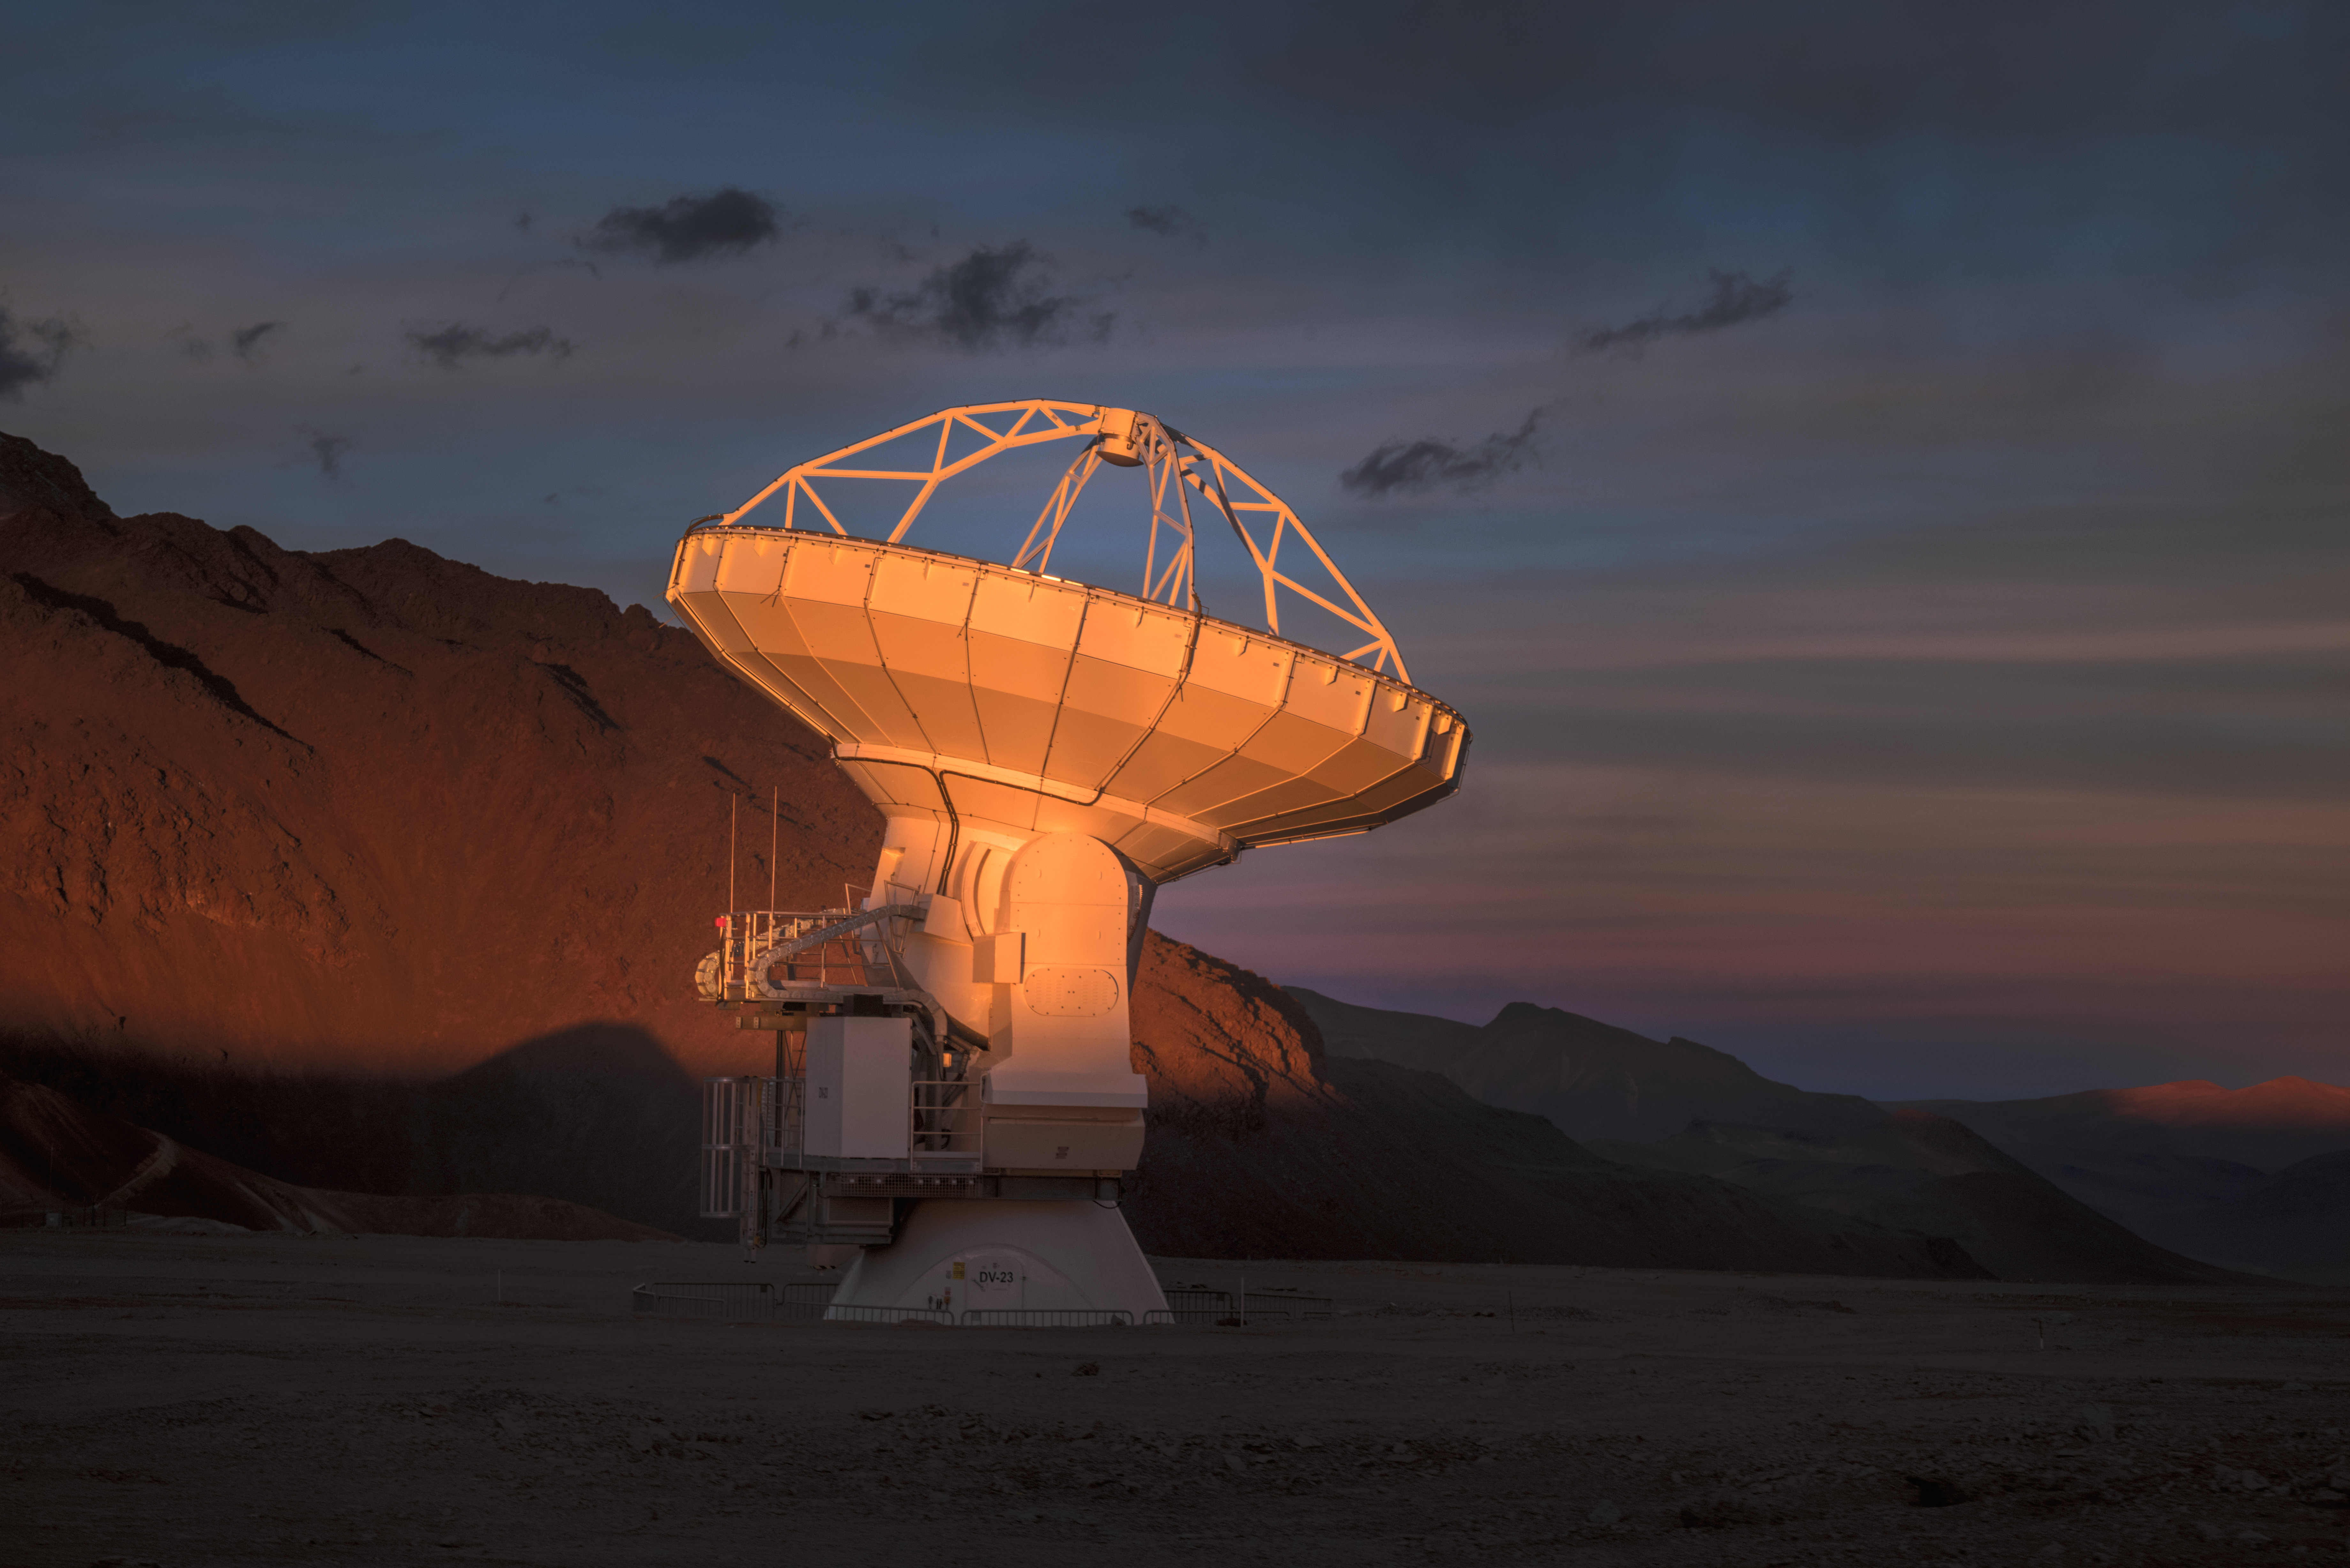

Spotlight on ALMA antenna

In total, 66 of these separate antennas combine to form ALMA, the Atacama Large Millimetre/submillimetre Array. Located around 5000 m up in the Chilean mountains, ALMA is the largest ground-based astronomical project in existence. The antennas are provided by North America, Europe and East Asia.

The telescope scours the Universe in the radio range, studying the stunning, varied phenomena it has to offer.

Credit: ESO/Y. Beletsky